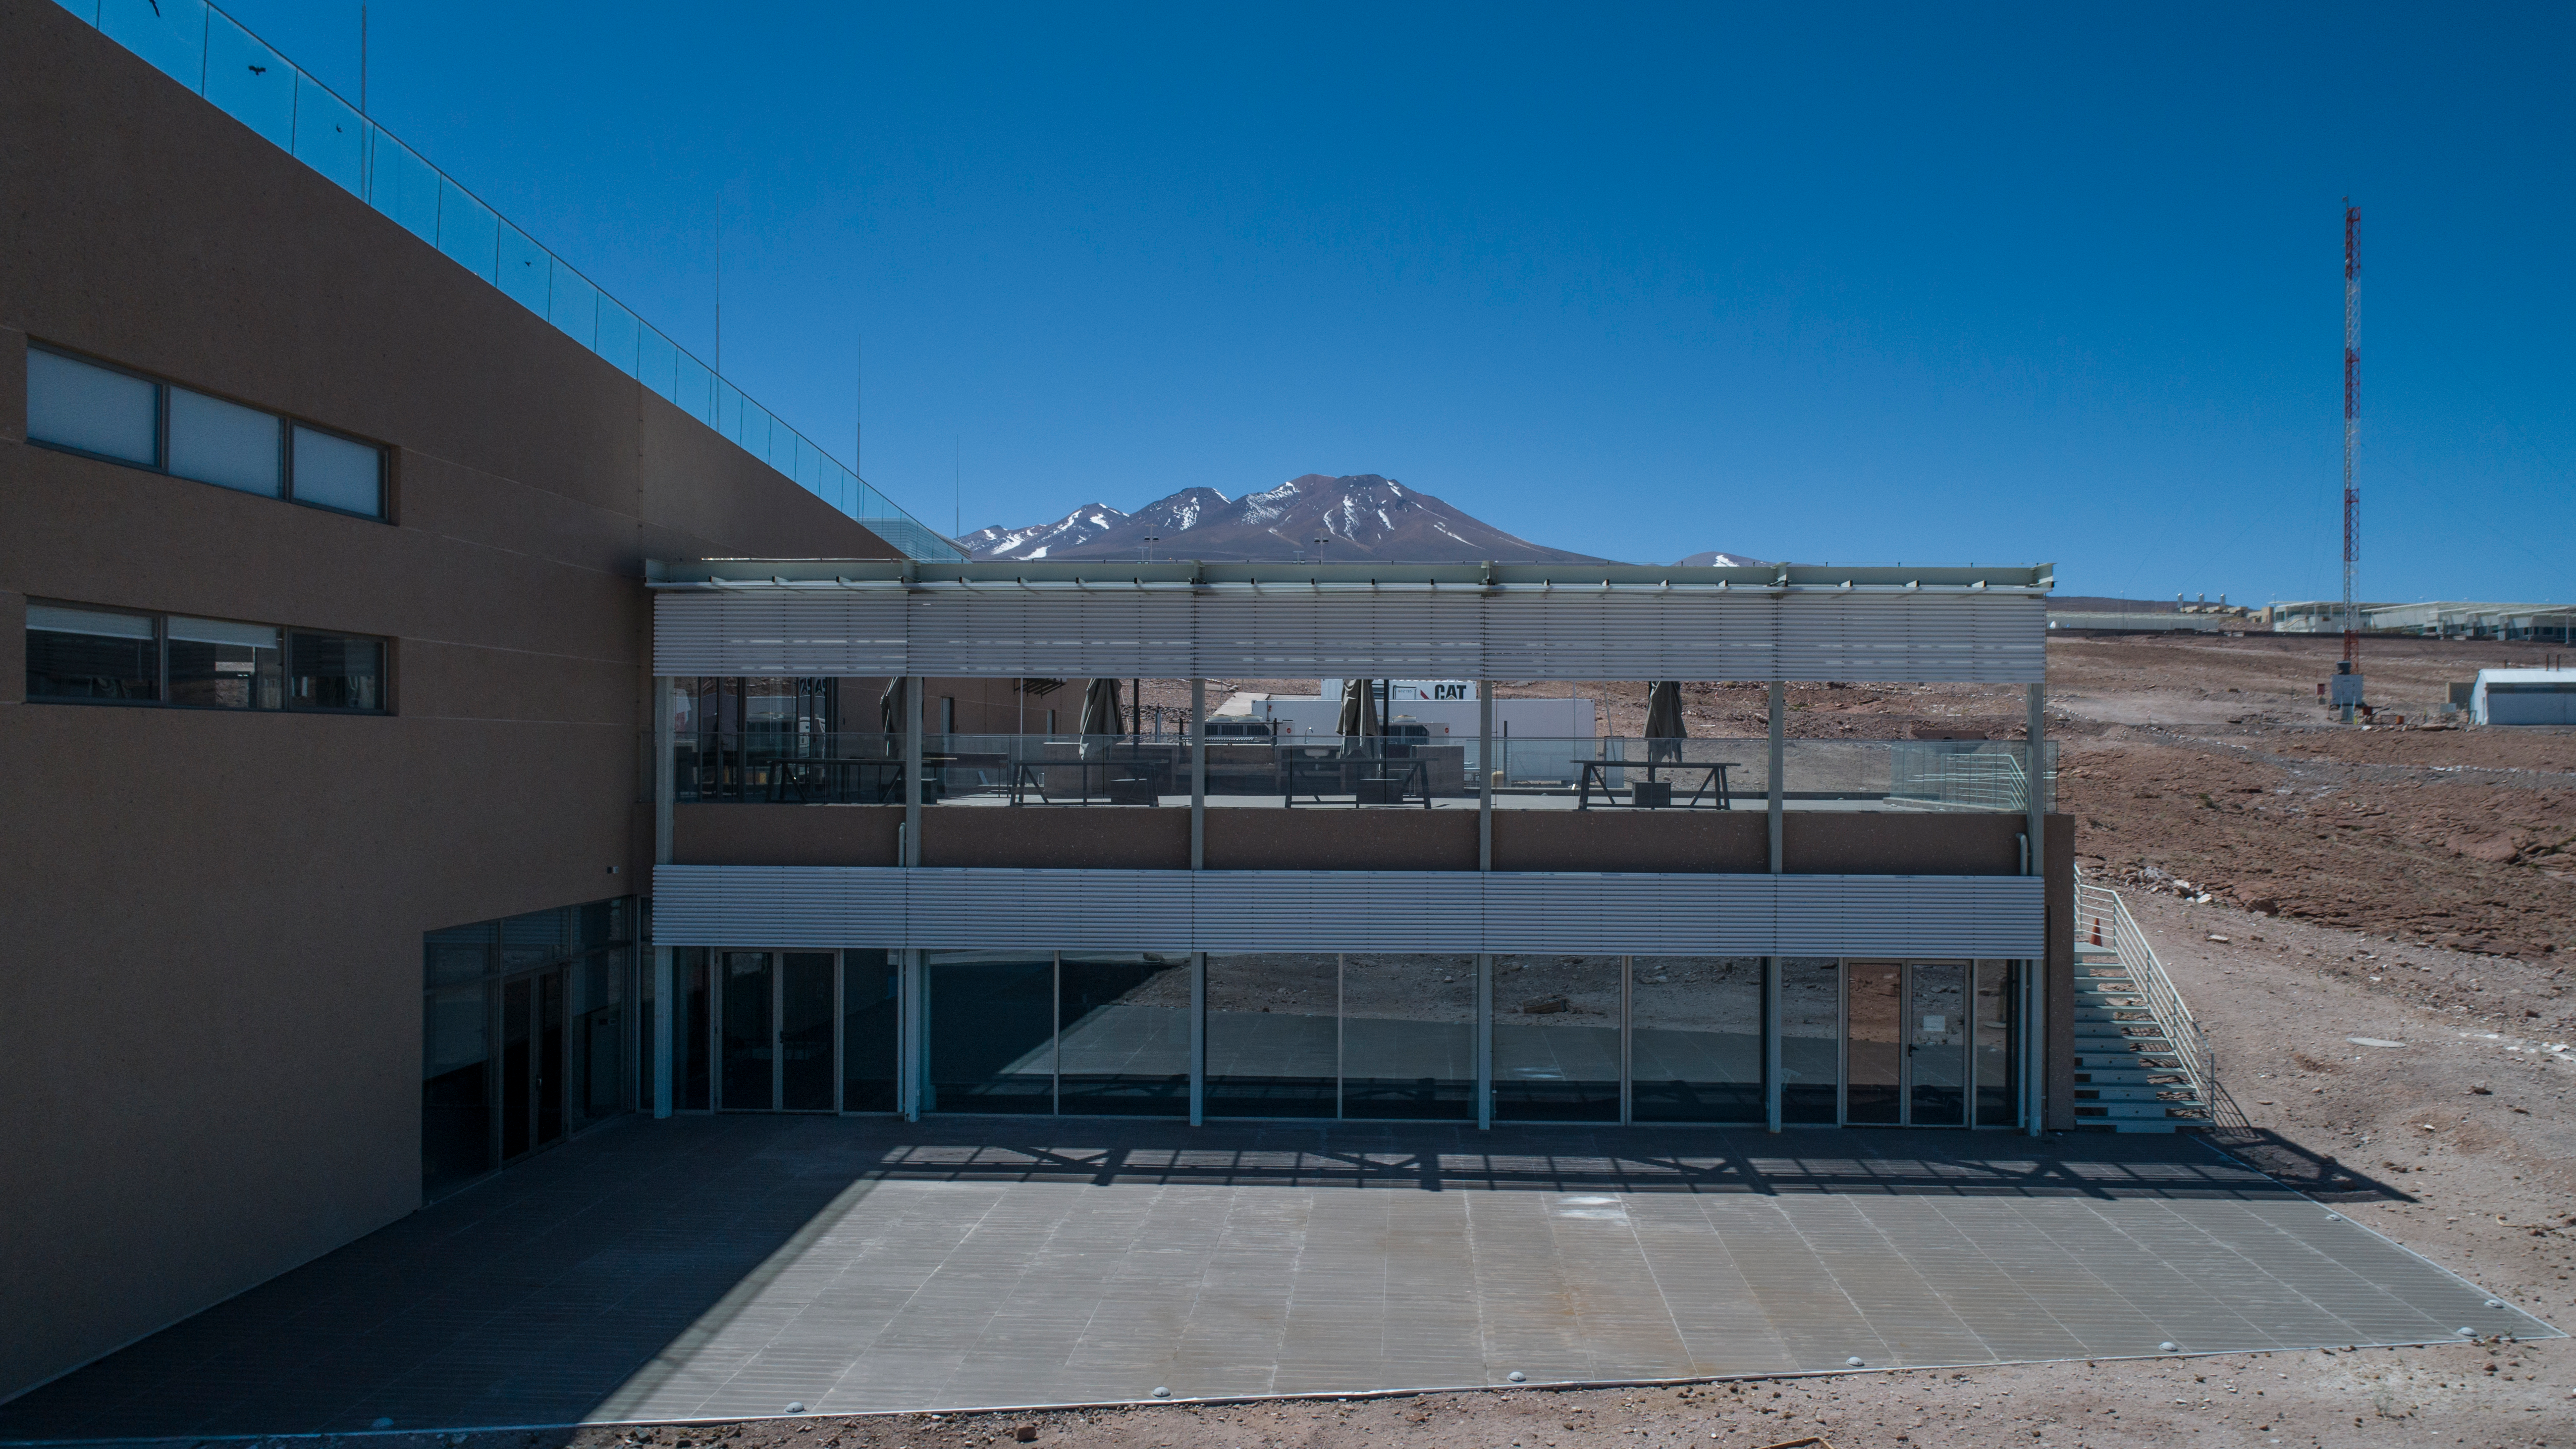

ALMA shutdown due to the Covid-19 pandemic in 2020

ALMA shutdown due to the Covid-19 pandemic in 2020. A Caretaking Team was in charge of guarding the observatory. A drone registered this images, accounting for the solitude of the ALMA base camp (OSF) and the antennas in the Chajnantor Plateau.

Credit: Ariel Marinkovic – X-CAM-ALMA (ESO/NAOJ/NRAO)